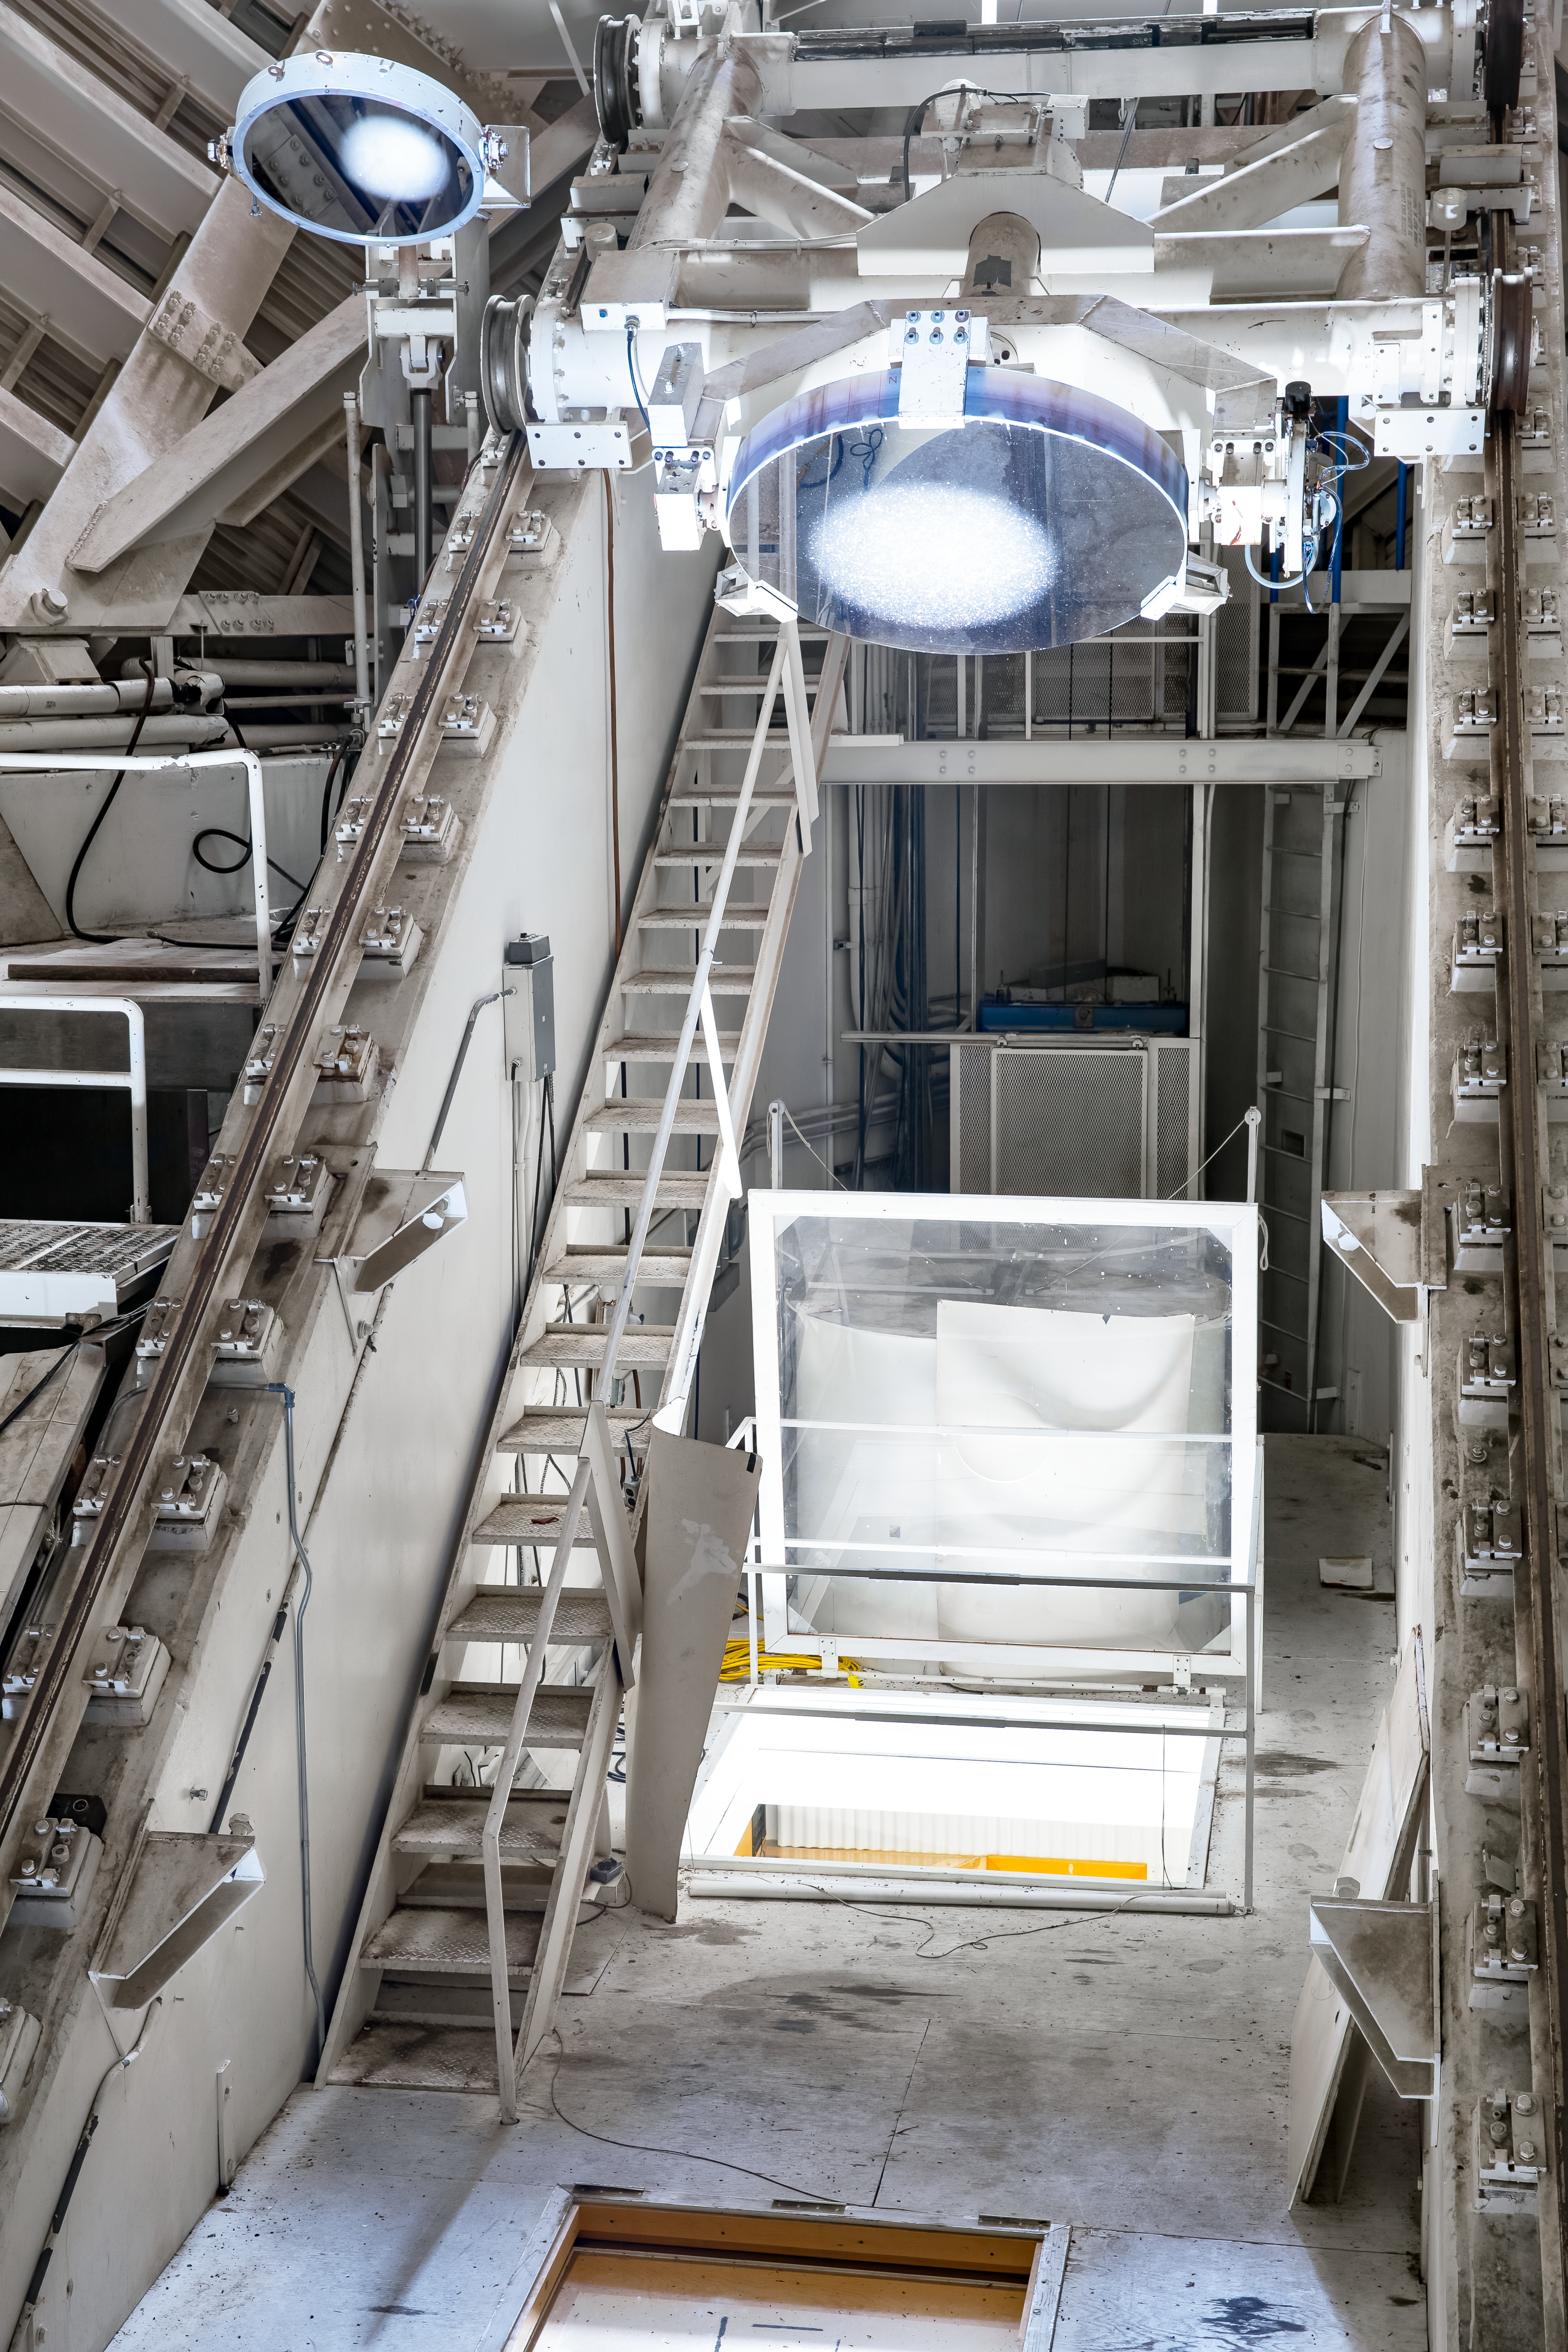

Control room from inside the tunnel at the McMath-Pierce Solar Telescope.

View looking towards the control room from inside the tunnel at the McMath-Pierce Solar Telescope at Kitt Peak National Observatory, AZ. The McMath-Pierce Solar Telescope was the largest solar telescope in the world upon its completion in 1962, a title it held until the first light of the National Solar Observatory’s Daniel K. Inouye Solar Telescope in December 2019. The interior of the McMath-Pierce Solar Telescope is currently being renovated to become the Windows on the Universe Center for Astronomy Outreach.

Credit: KPNO/NOIRLab/NSF/AURA/D. Salman